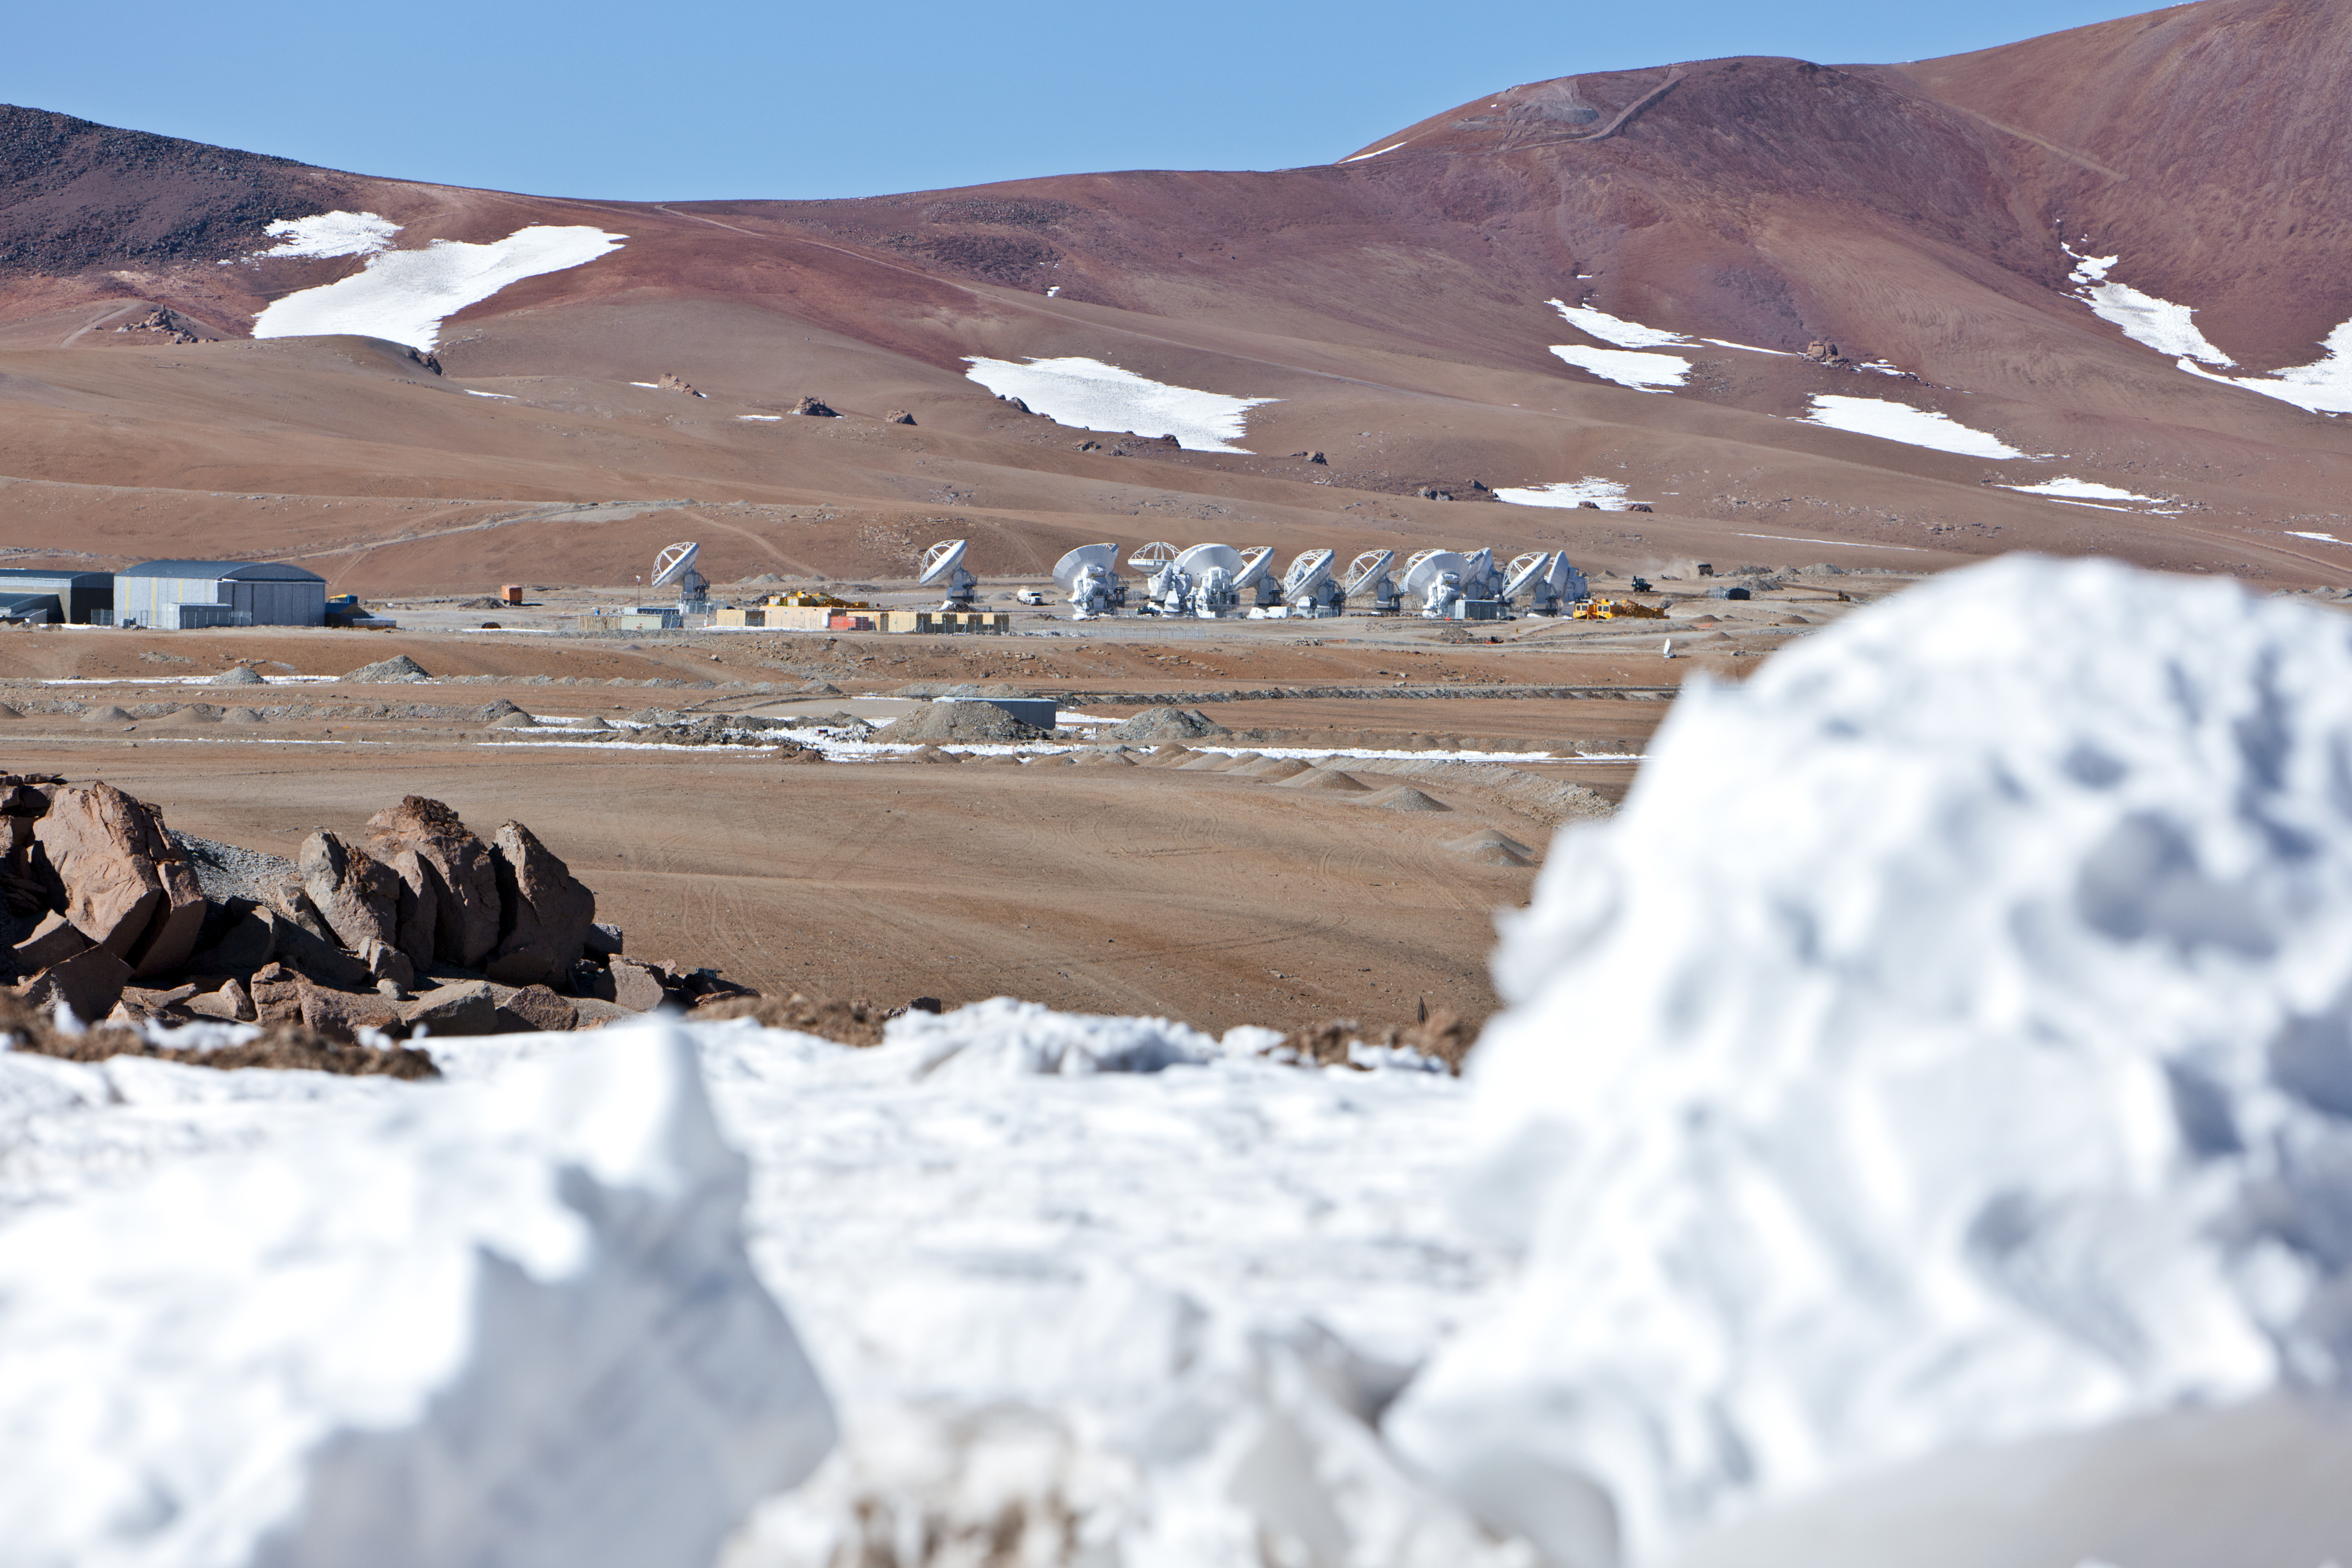

View of the ALMA antennas

View of the ALMA antennas on the Chajnantor Plateau, at an altitude of 5000 m.

Credit: ESO